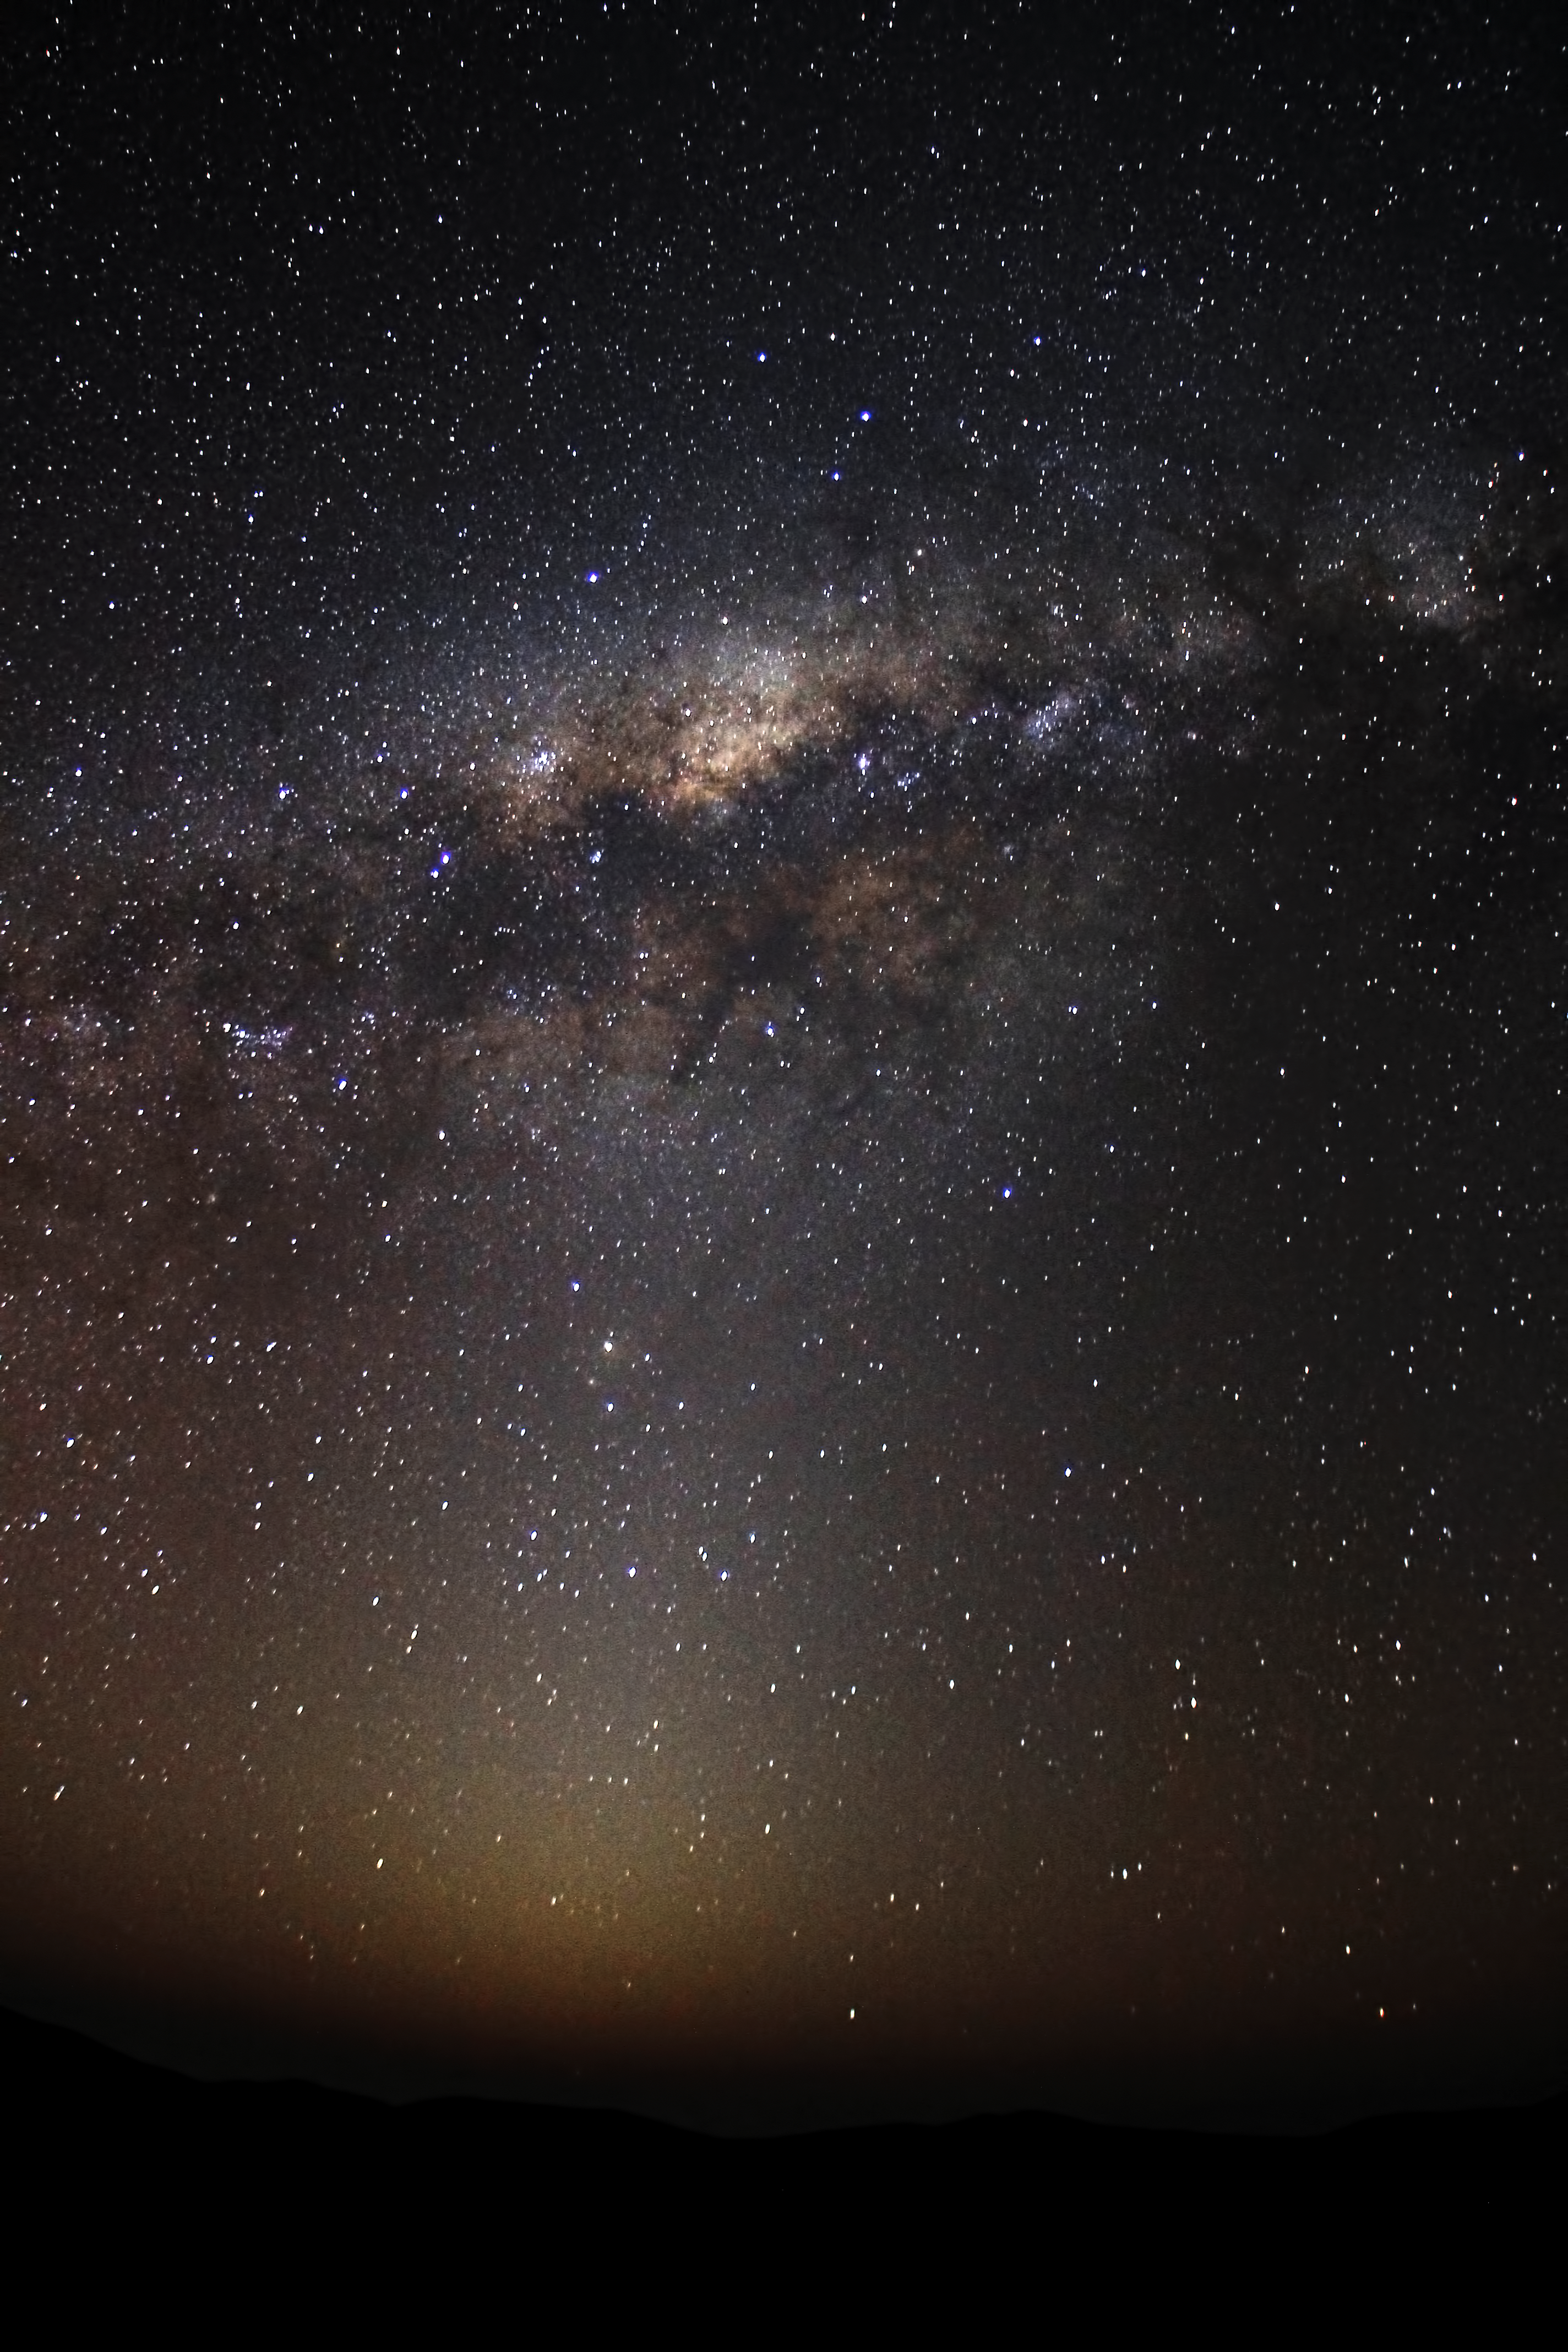

The Milky Way and the zodiacal light

A view of the Milky Way and Zodiacal light in the night sky. The Zodiacal light is caused by light being reflected by particles of dust floating in space.

Credit: ESO